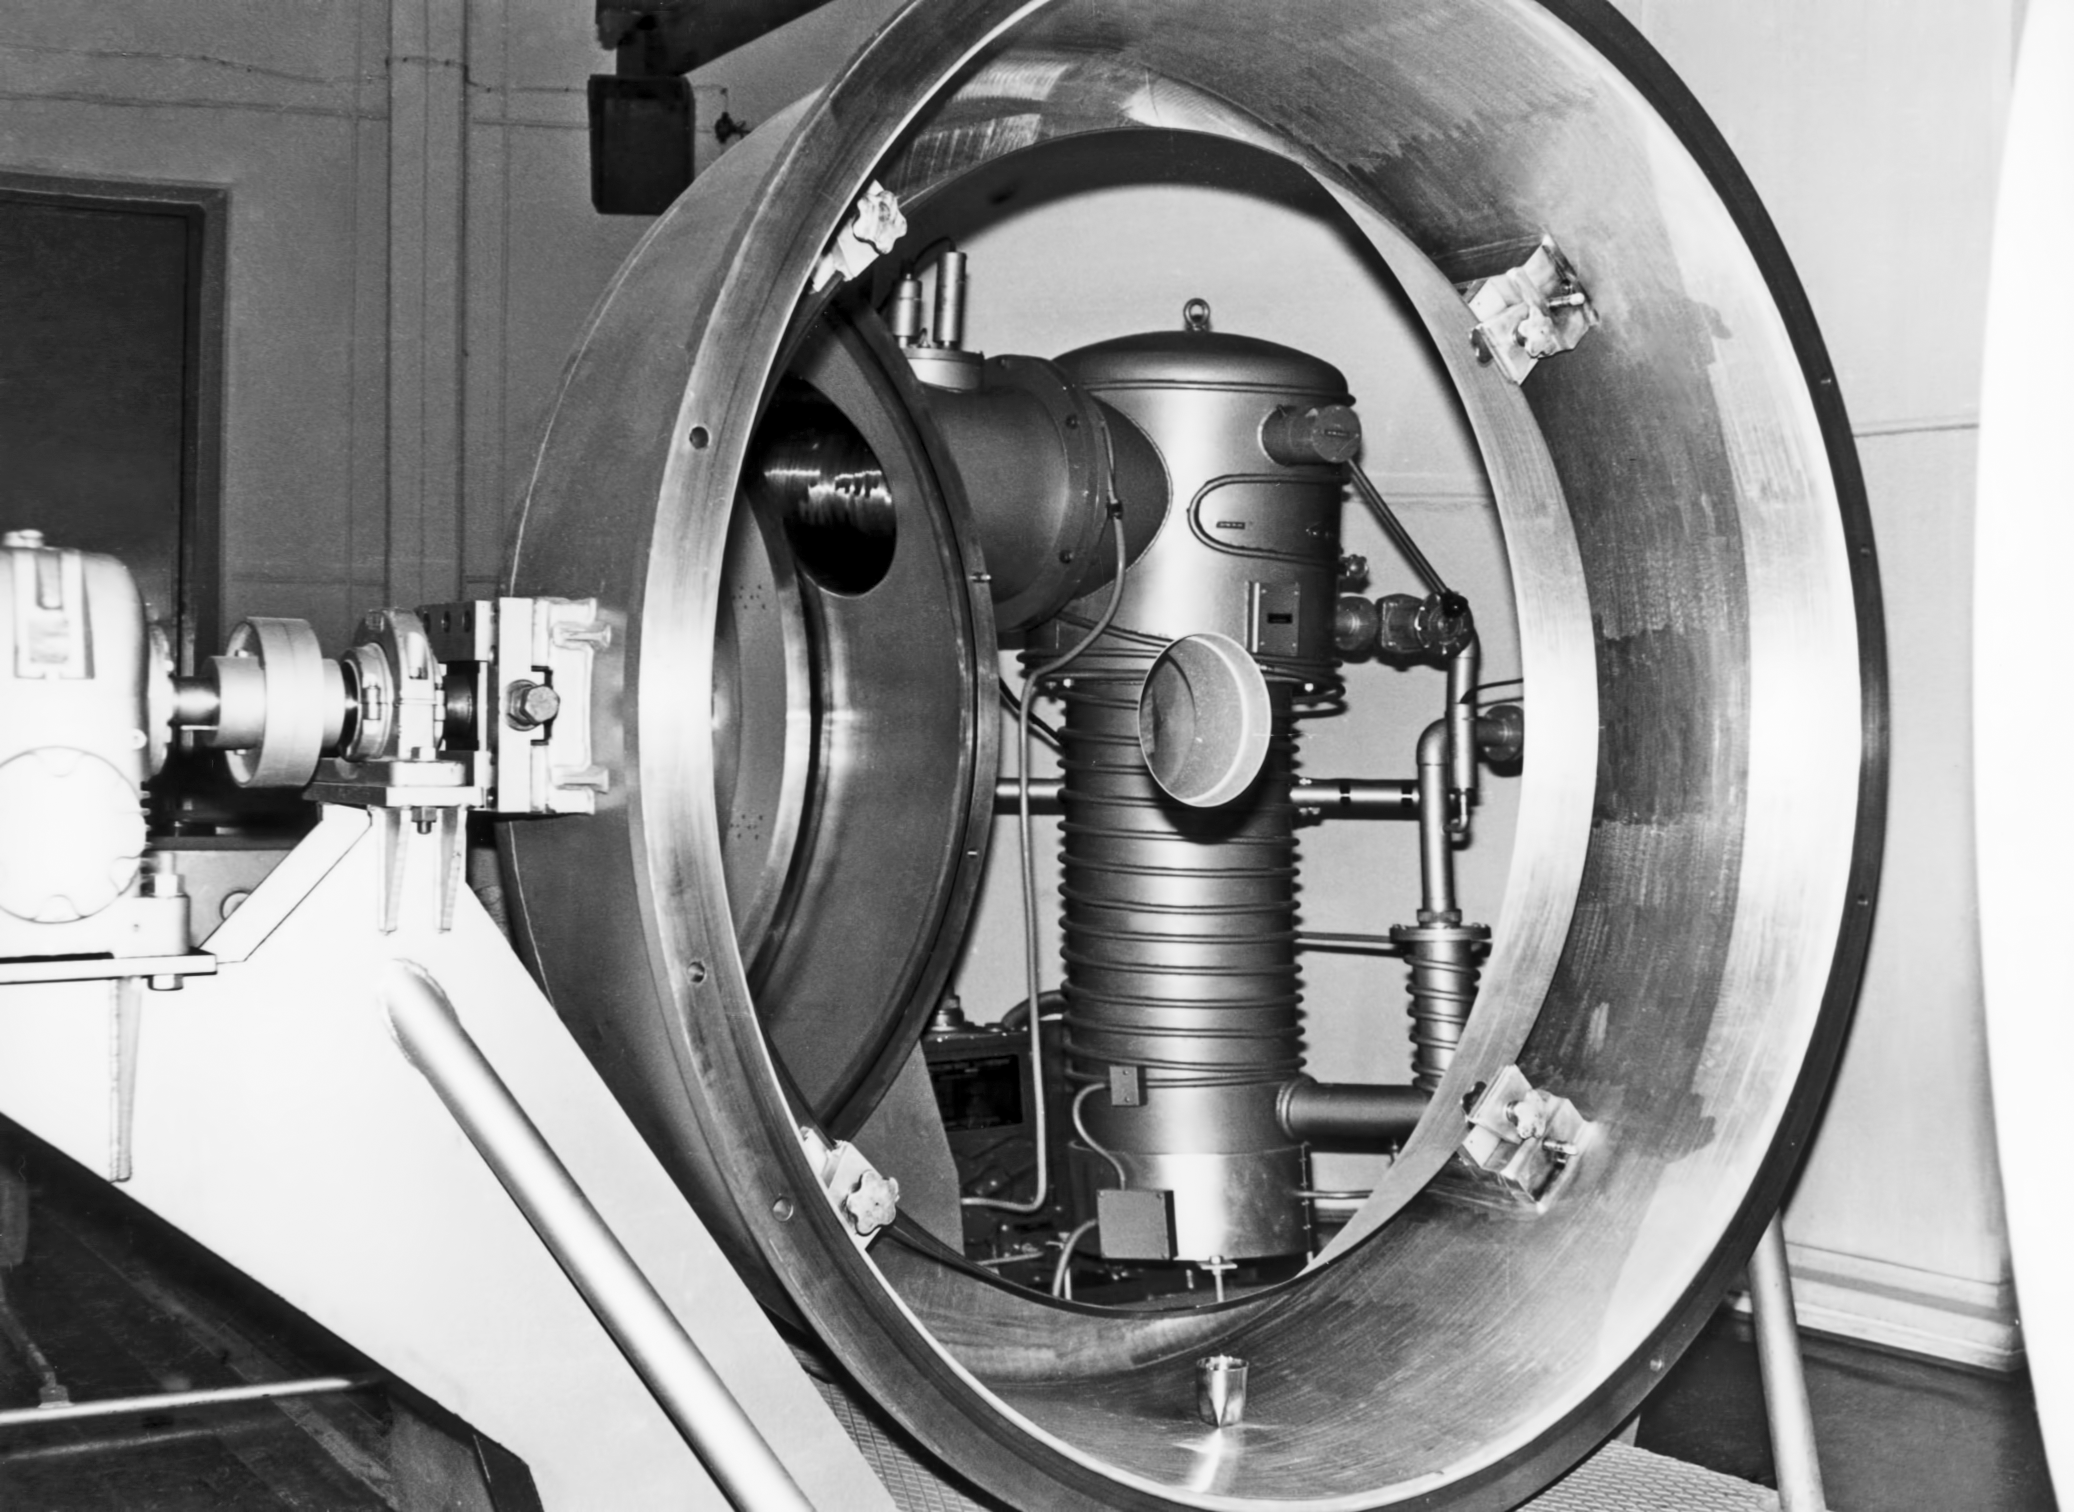

The La Silla aluminising plant in 1969

The La Silla aluminising plant in 1969.

Credit: ESO